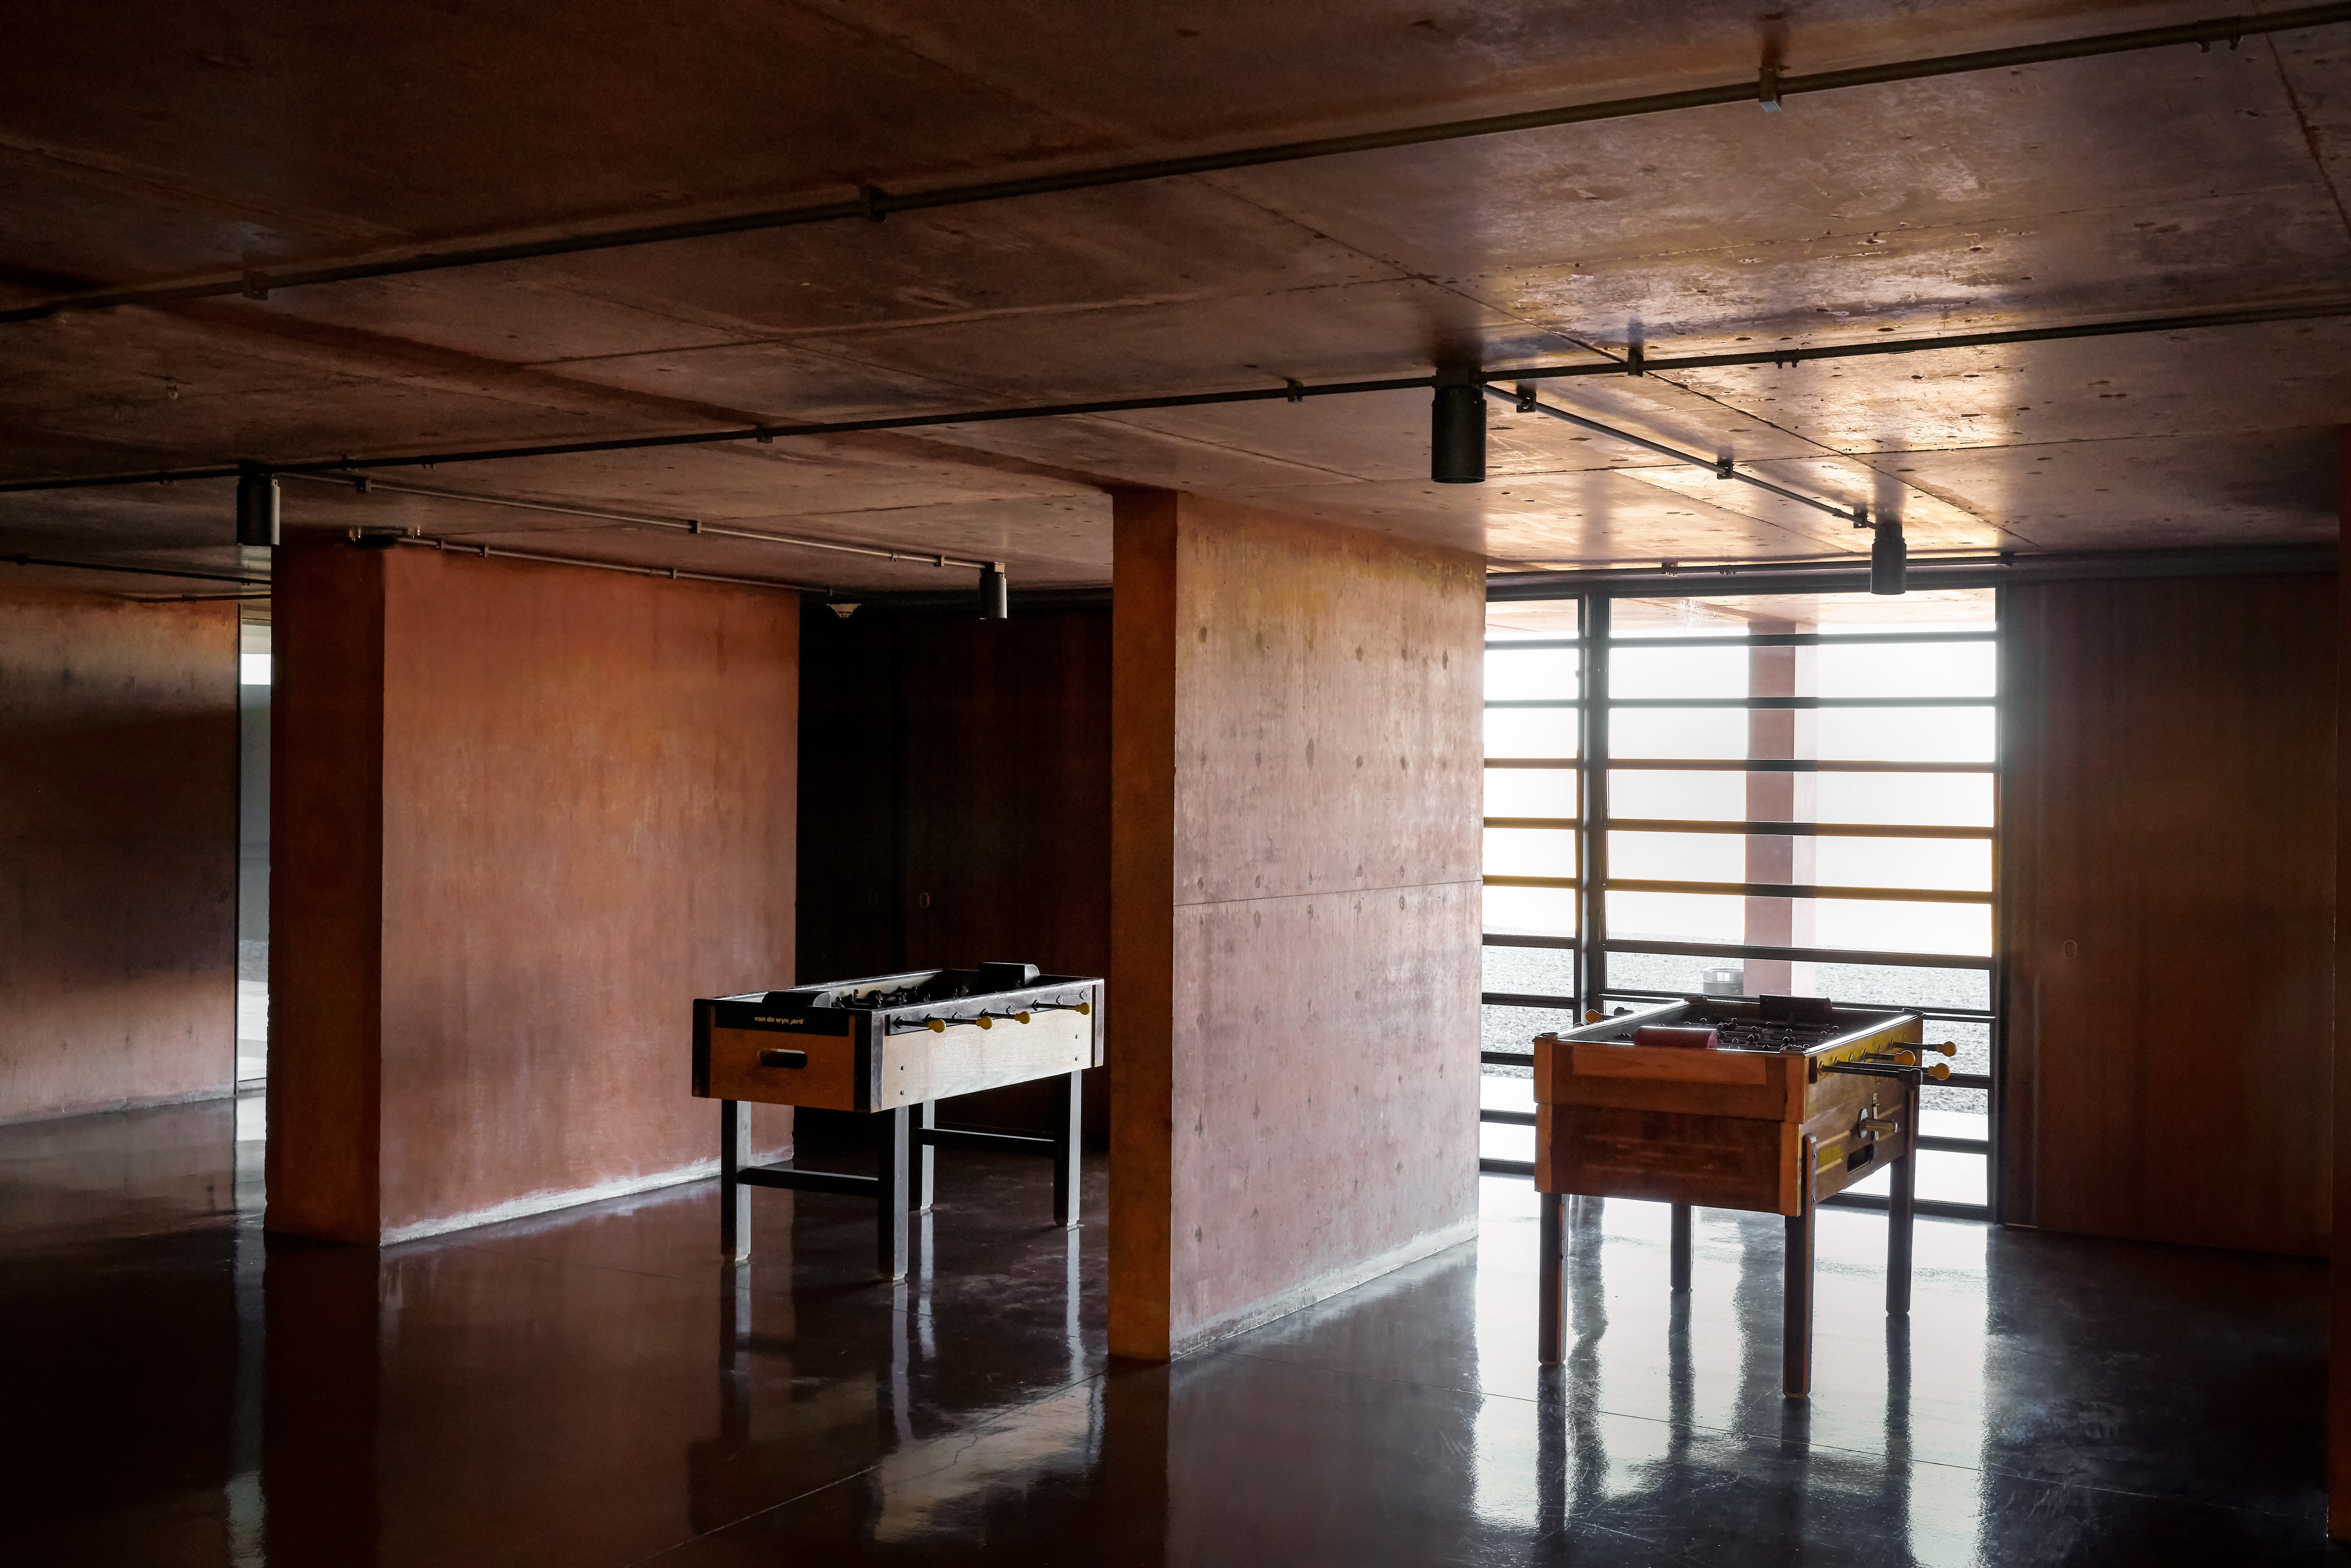

Games at La Residencia

Table football corner of La Residencia, home of ESO's astronomers in the Atacama Desert.

Credit: Luxy Images/ESO